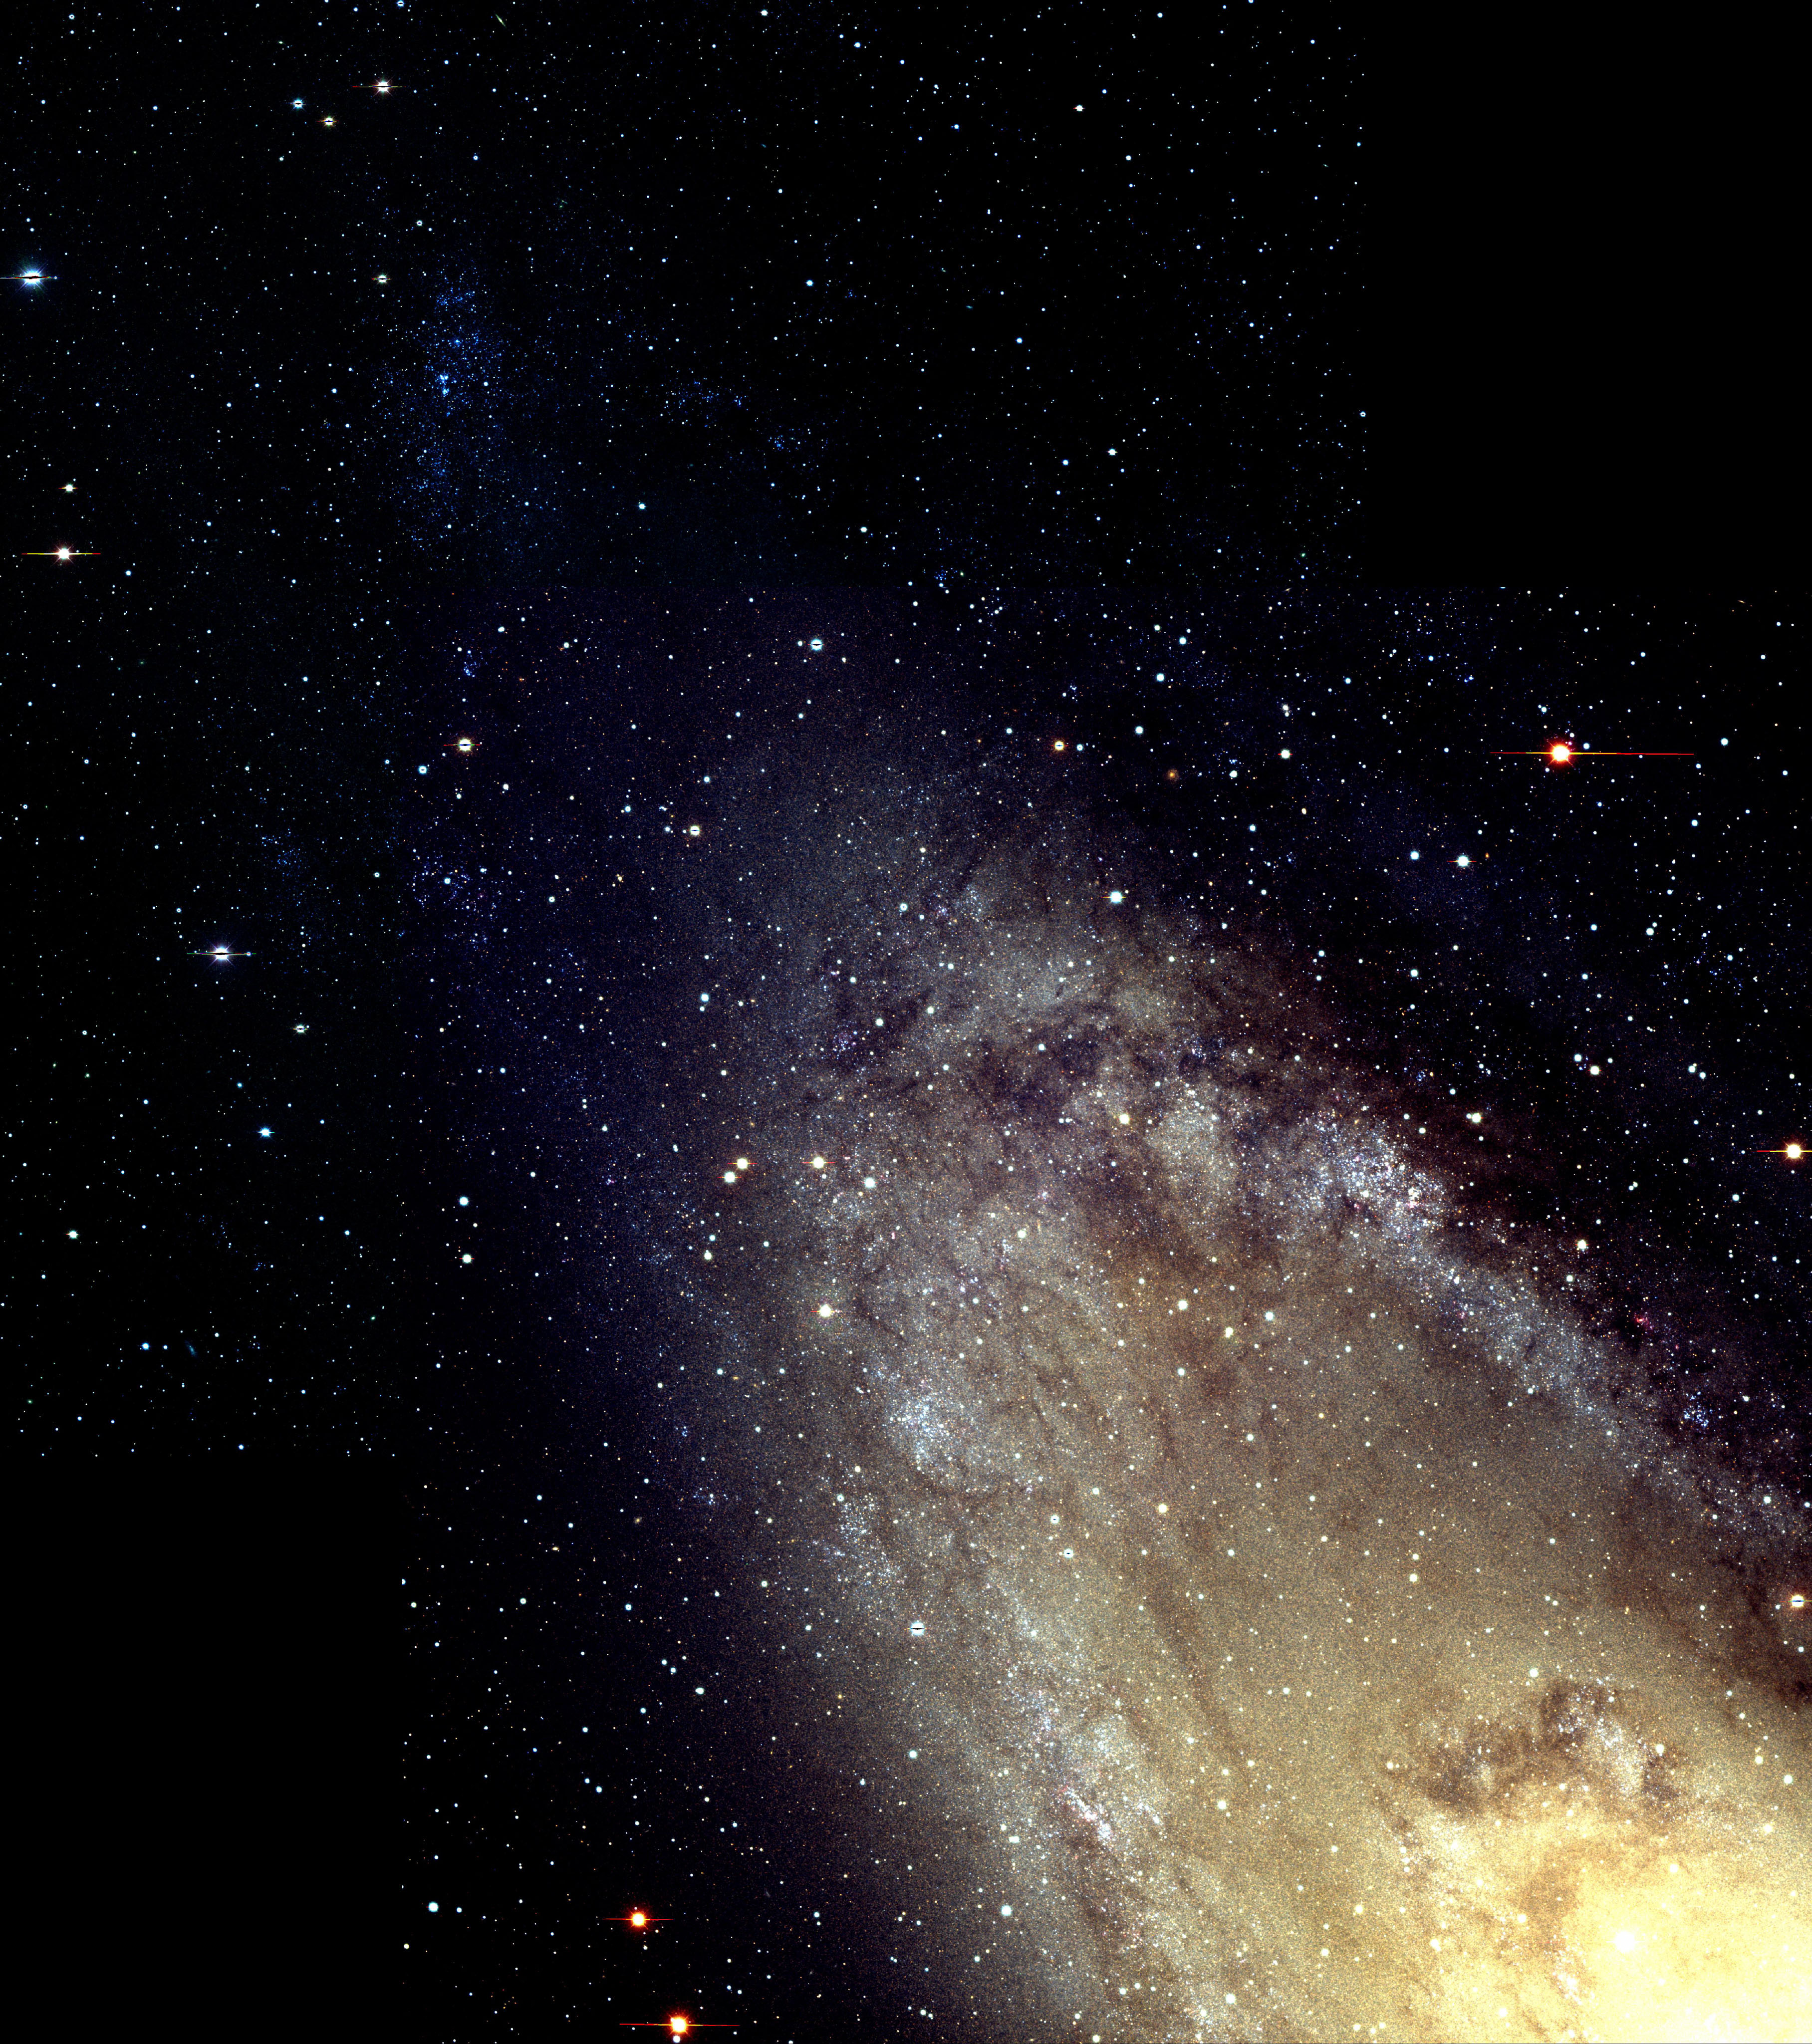

M31, NGC 224

A beautifully detailed image of the northwest portion of the Andromeda galaxy, M31, demonstrates the power of an on-going sky survey project sponsored by the National Optical Astronomy Observatory (NOAO). This image of M31, the closest spiral galaxy to our own Milky Way, was taken by Phil Massey of Lowell Observatory, Flagstaff, AZ, and Nichole King of the Space Telescope Science Institute, Baltimore, as part of a survey project titled "The Resolved Stellar Content of Local Group Galaxies Currently Forming Stars." This color image shows 20 percent of the planned survey region in M31. It is constructed from two overlapping 35 arc minute x 35 arc minute fields. Blue stars are the youngest, most luminous and most massive, while yellow and red stars show a somewhat older population. The image was taken with the Mosaic CCD imager on the National Science Foundation's Mayall 4-meter telescope at Kitt Peak National Observatory near Tucson, AZ. For more details, see http://www.lowell.edu/users/massey/lgsurvey.html. This image was the subject of a press release during the 197th meeting of the American Astronomical Society held in January 2001.

Credit: NOIRLab/NSF/AURA